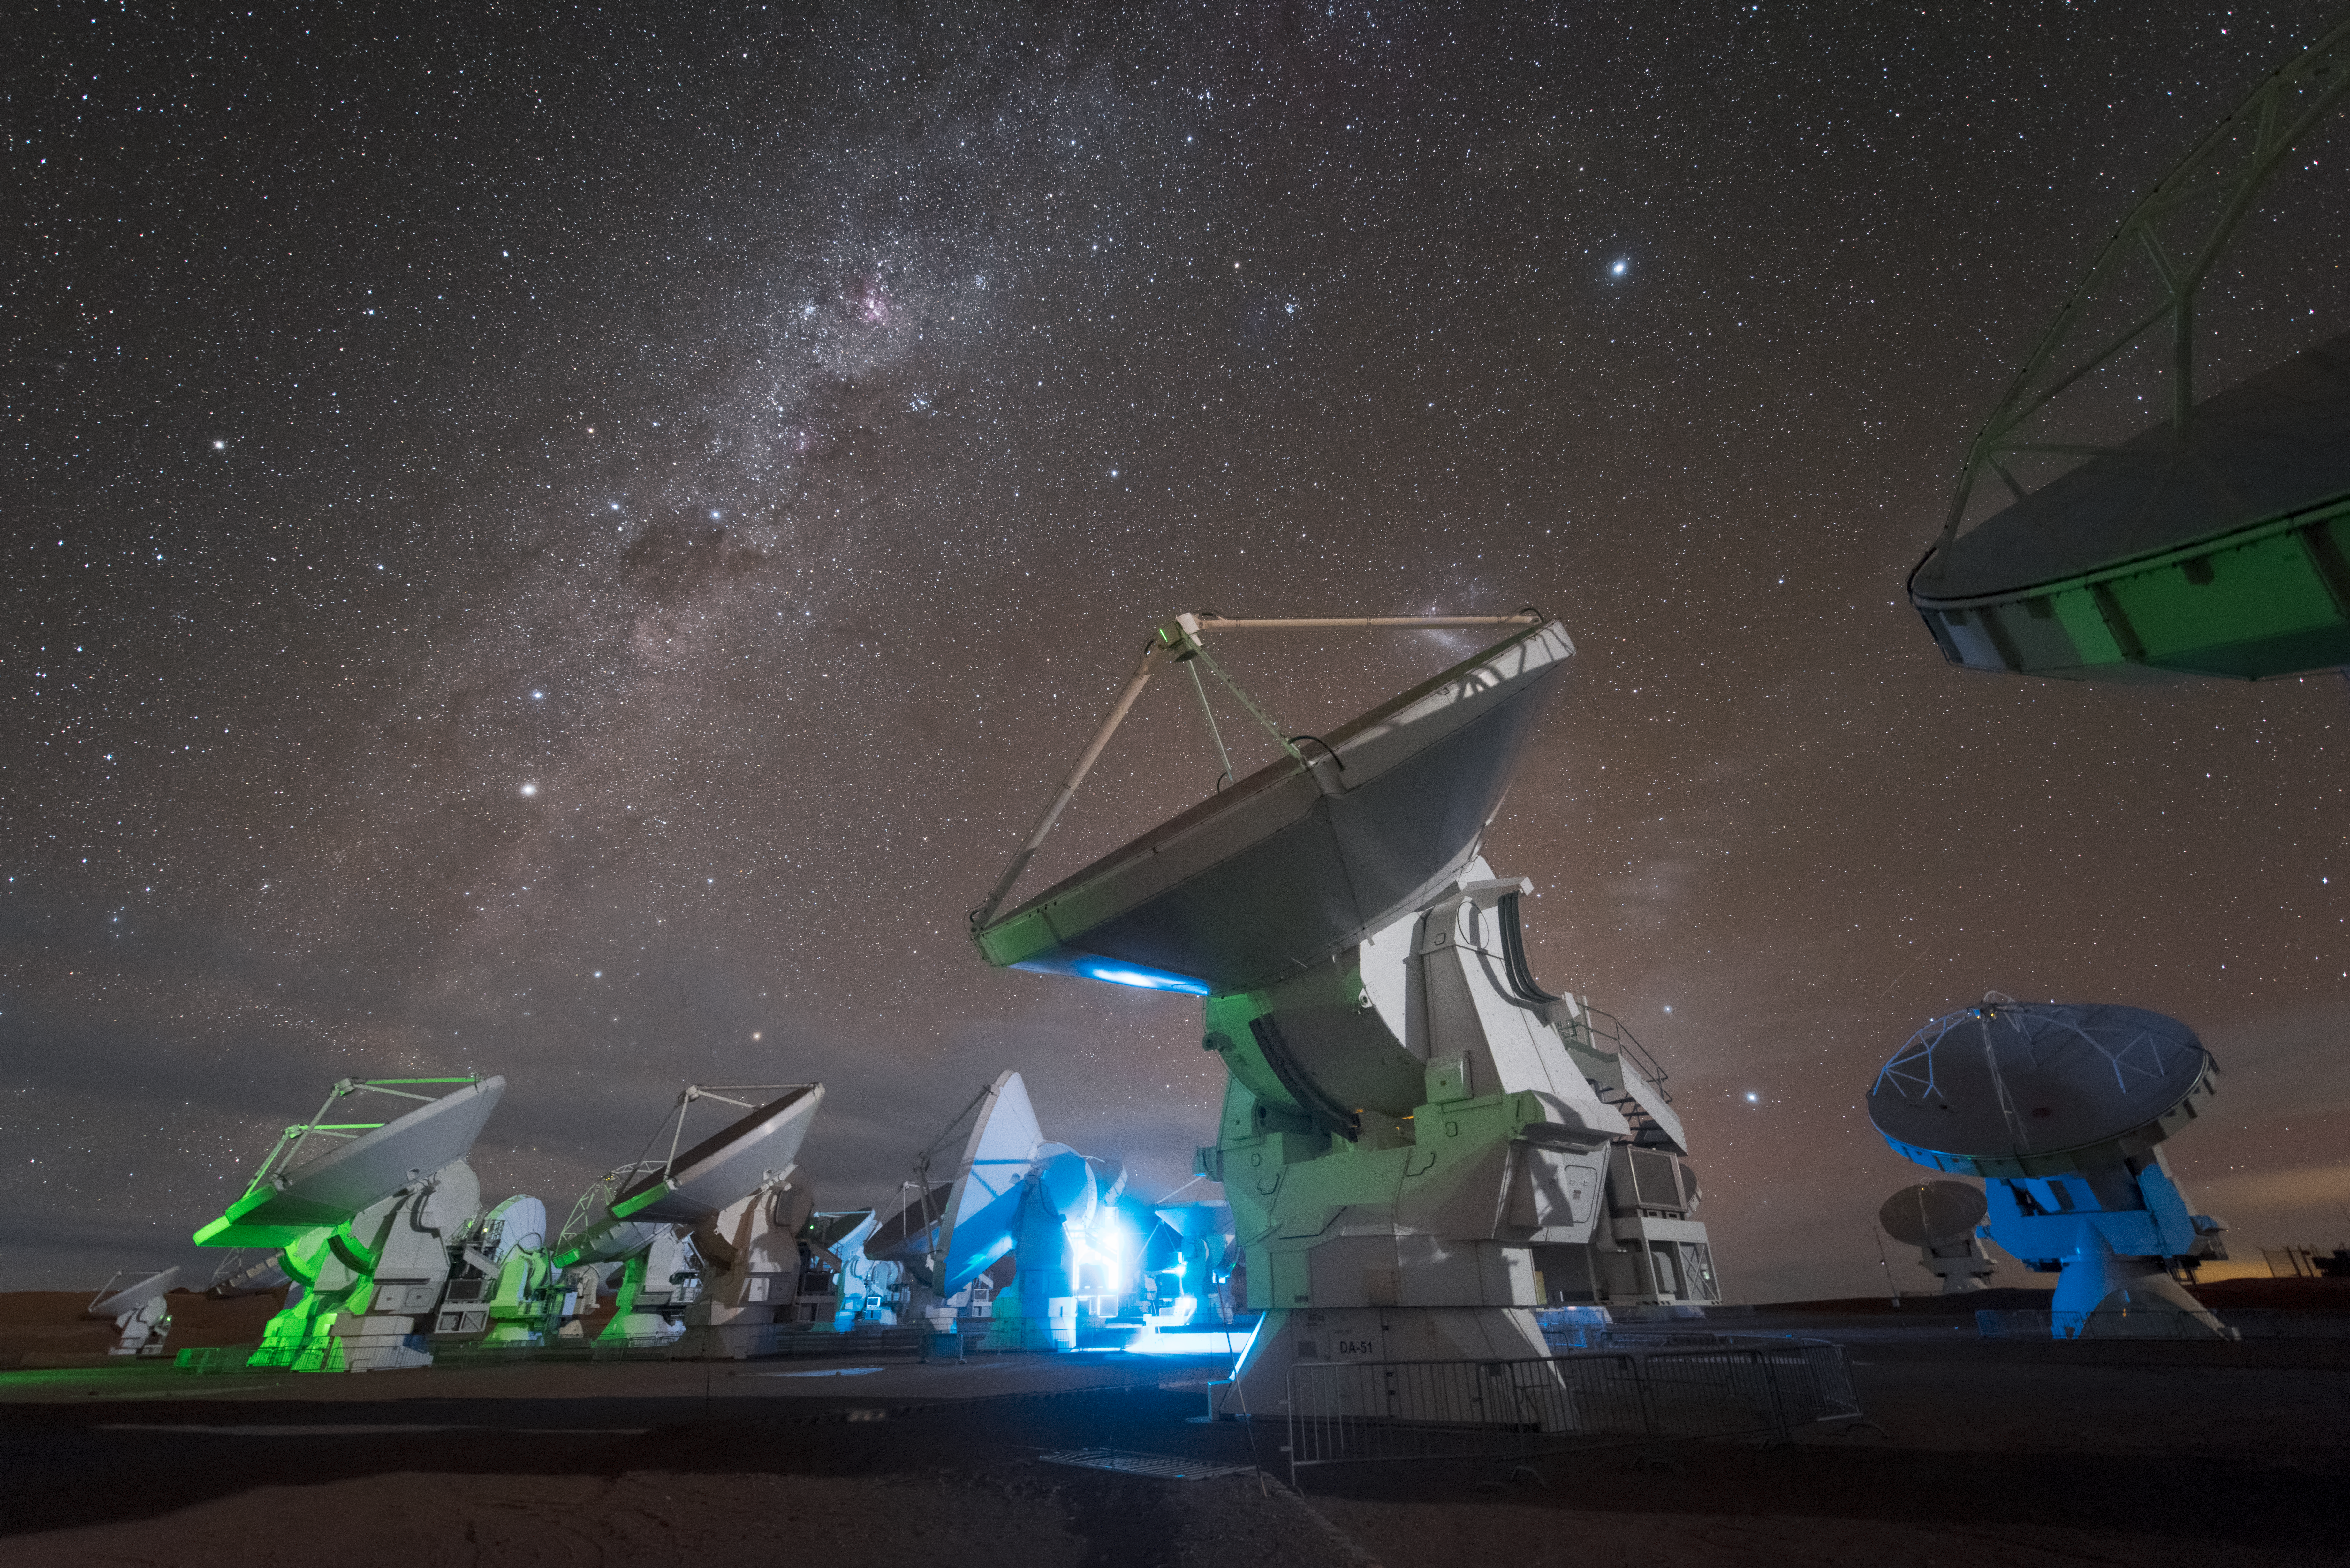

Battle of lights

In total, 66 separate antennas combine to form ALMA, the Atacama Large Millimetre/submillimetre Array. Artificial blue and green lights compete with the natural illumination of the cosmos. Located around 5000 metres up in the Chilean mountains, ALMA is the largest ground-based astronomical project in existence. The antennas are provided by North America, Europe and East Asia.

The telescope scours the Universe in the radio range, studying the stunning, varied phenomena it has to offer.

Credit: ESO/Y. Beletsky